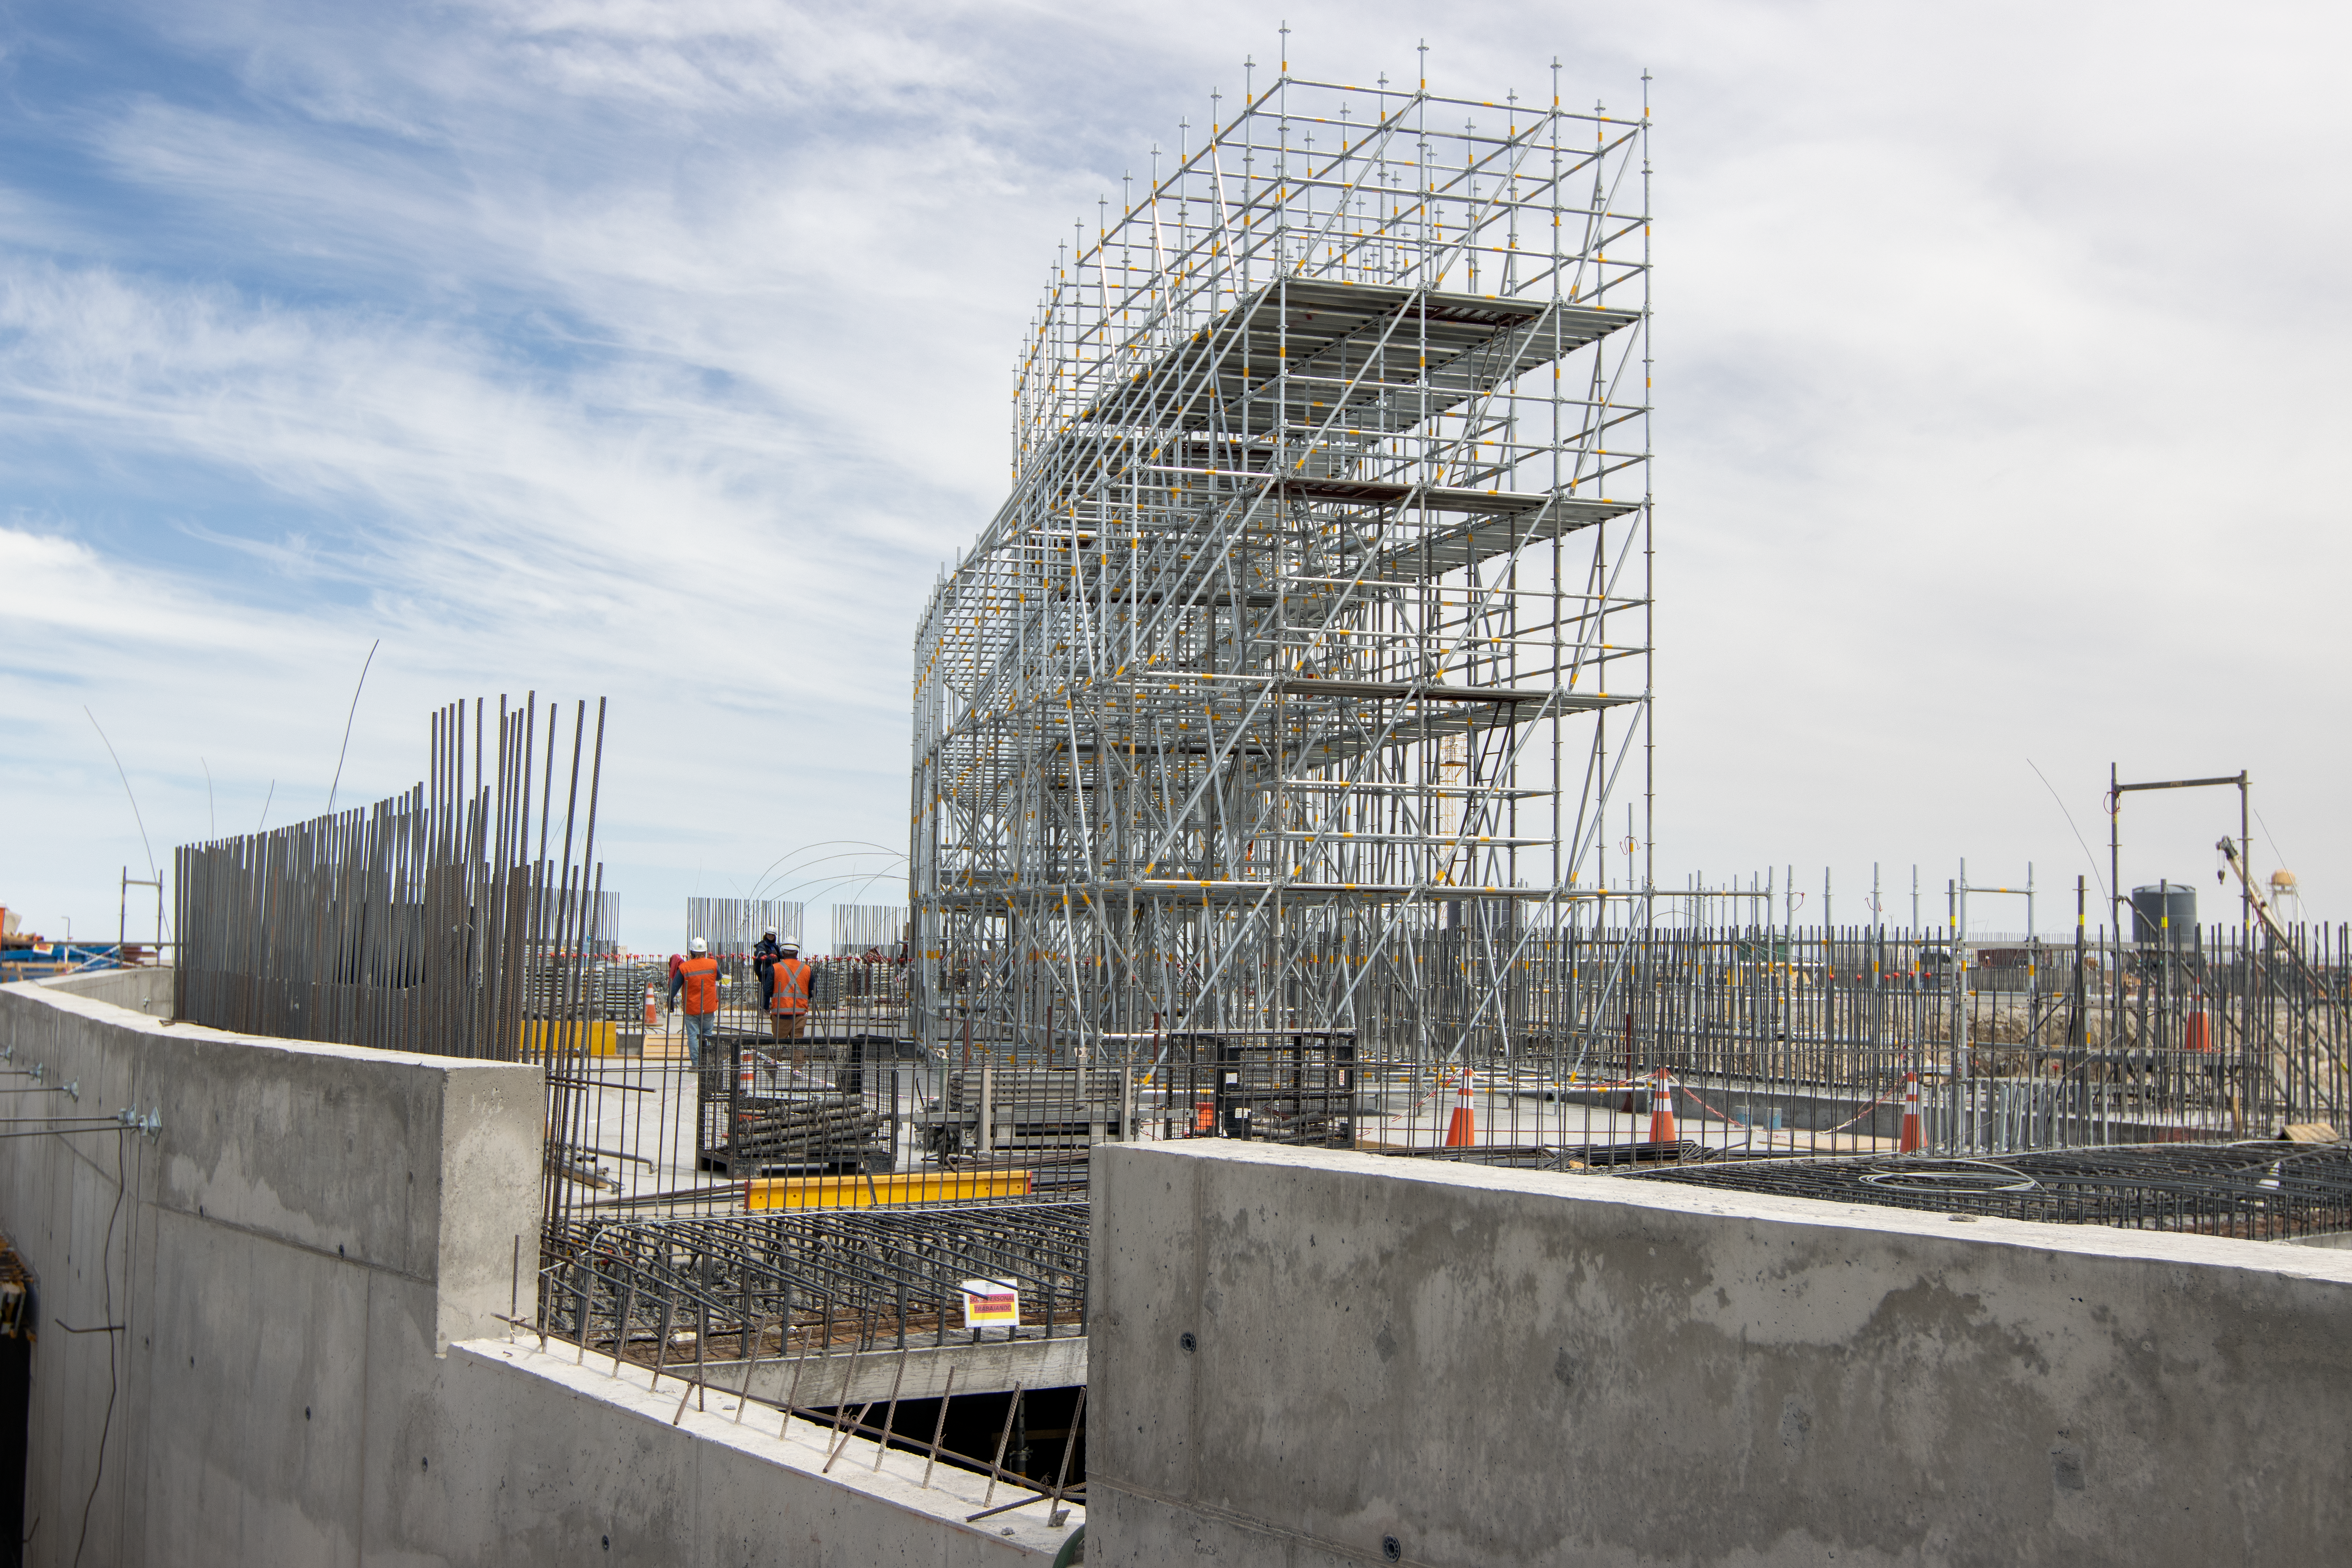

Concrete work

ELT construction work progressing at Cerro Armazones, Chile.

Credit: ESO